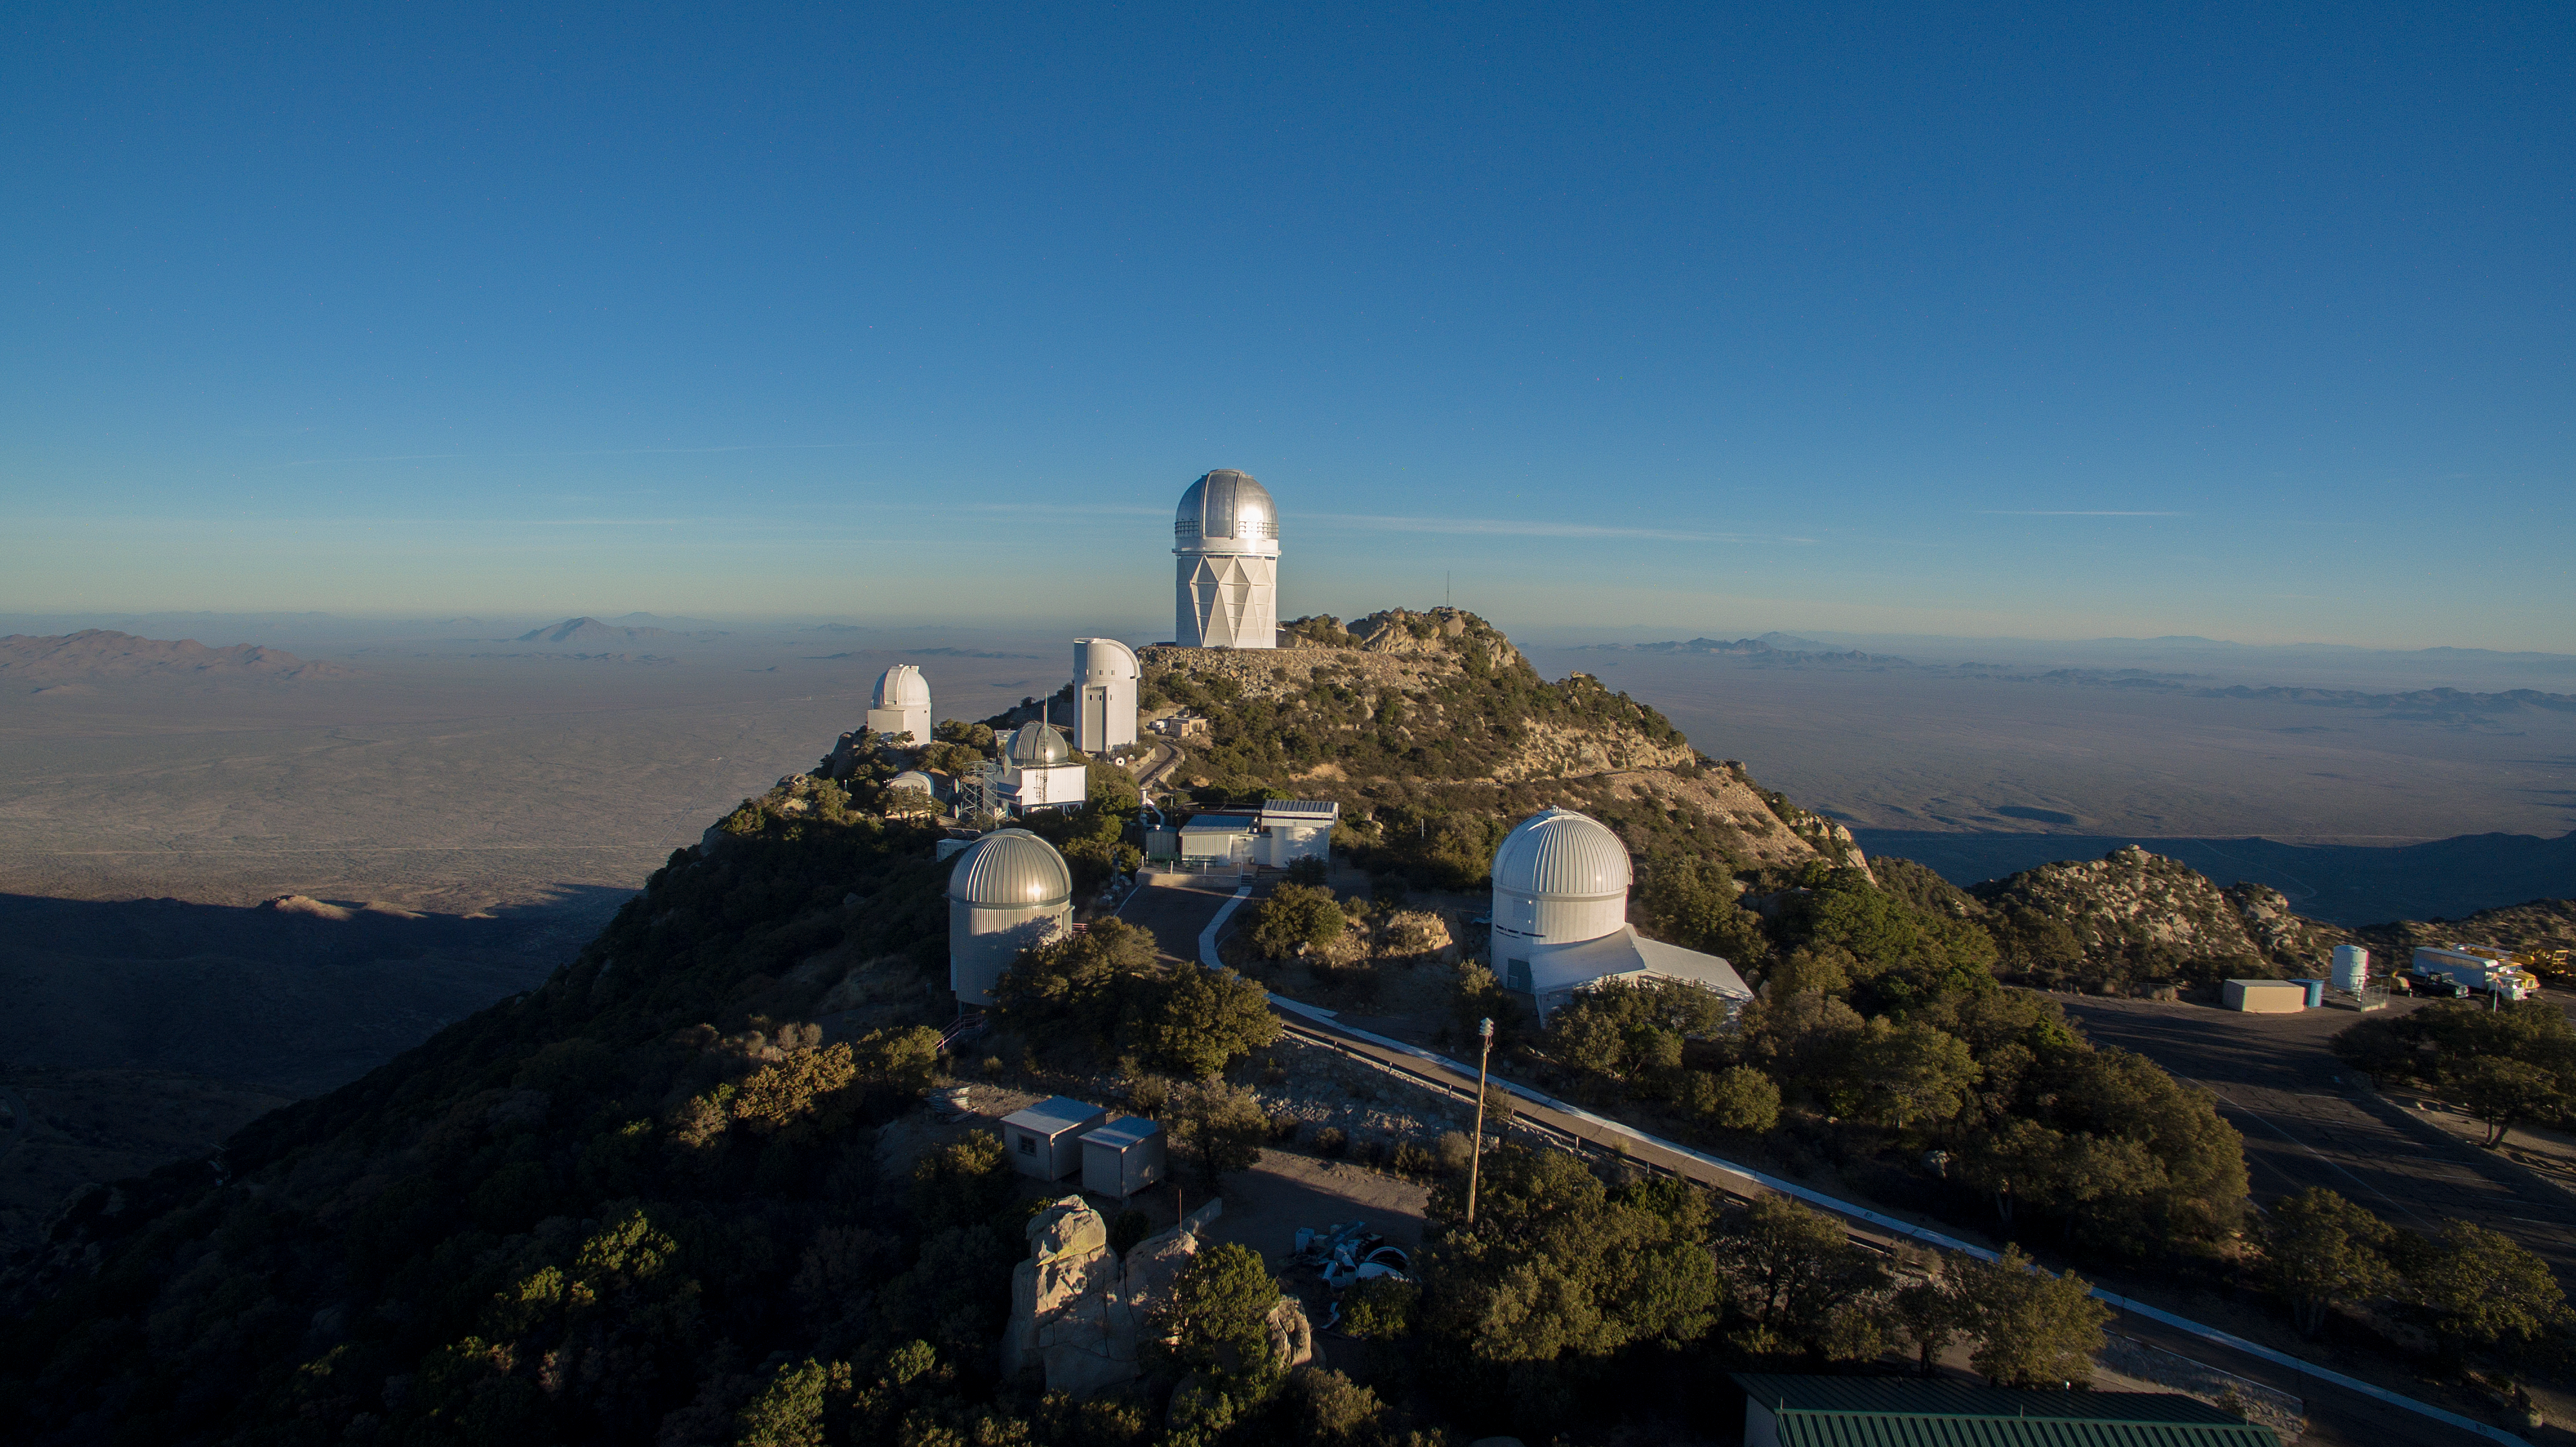

Aerial view of Kitt Peak National Observatory

Aerial view of Kitt Peak National Observatory, AZ.

Credit: KPNO/NOIRLab/NSF/AURA/P. Marenfeld